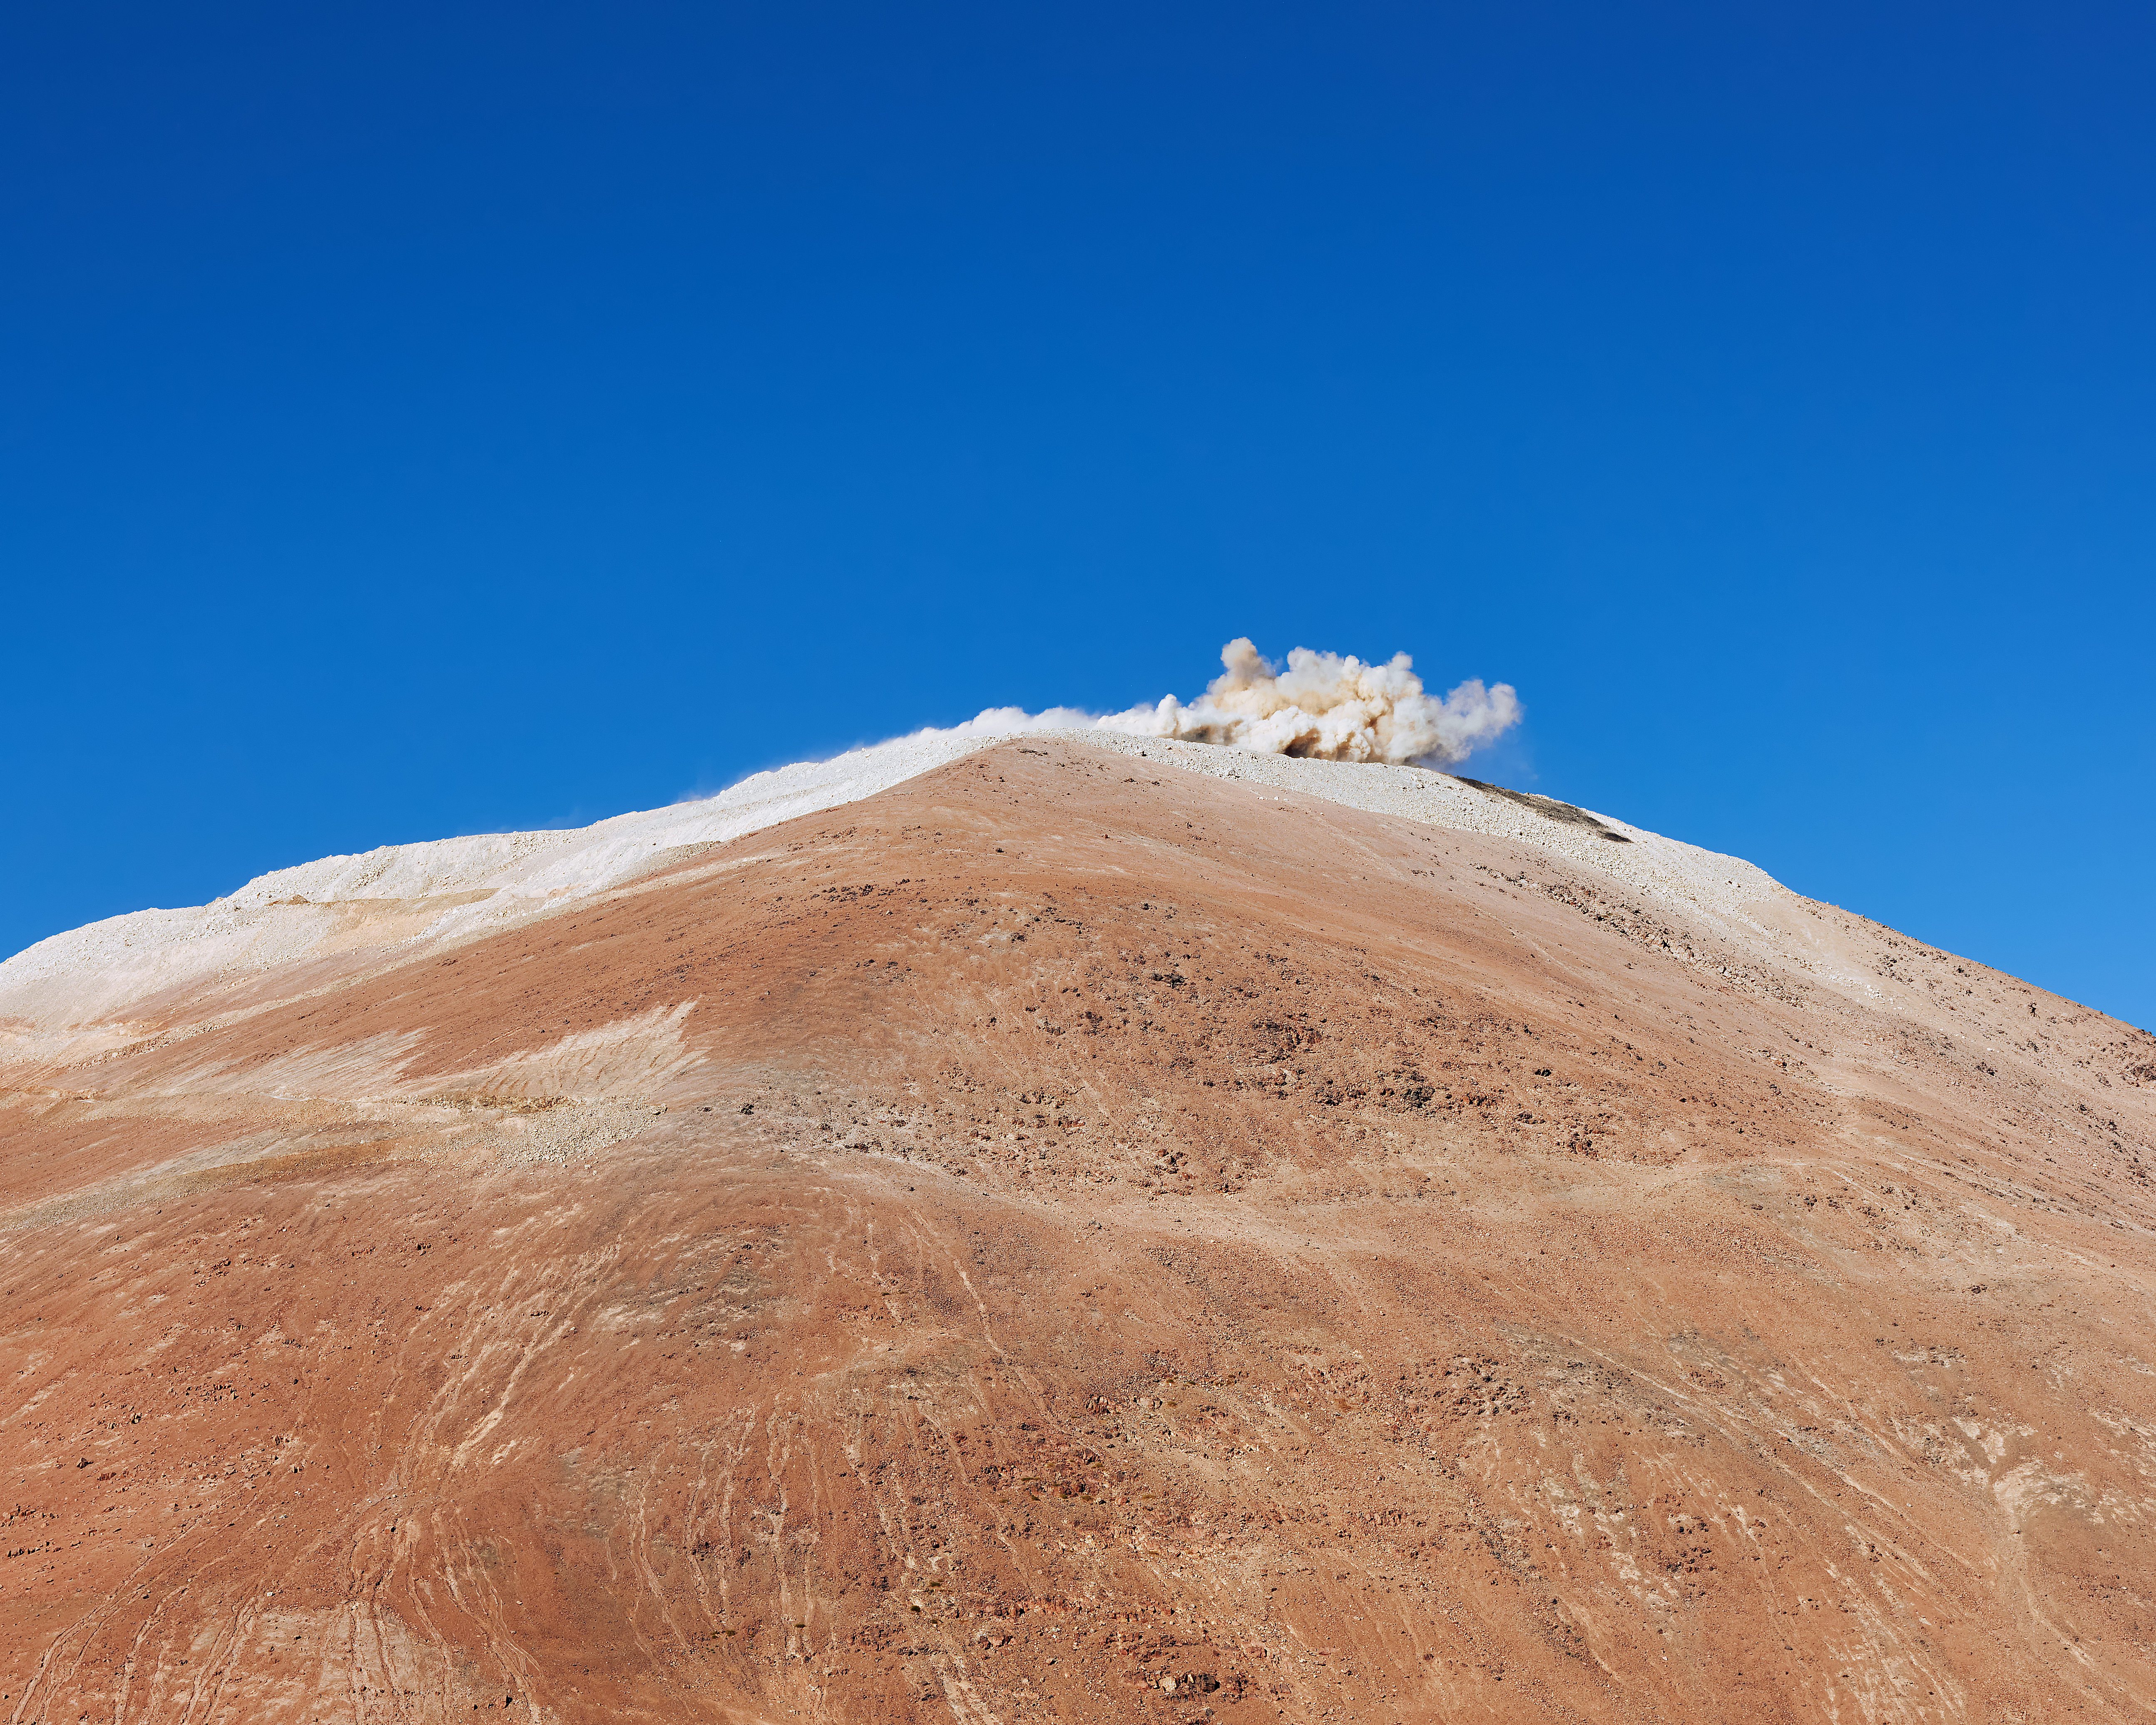

Explosion and dust on Armazones

A controlled explosion sends a plume of desert dust into the air on the peak of Cerro Armazones. The explosion is a part of work to prepare the mountain peak for the ELT.

Credit: Enrico Sacchetti/ESO